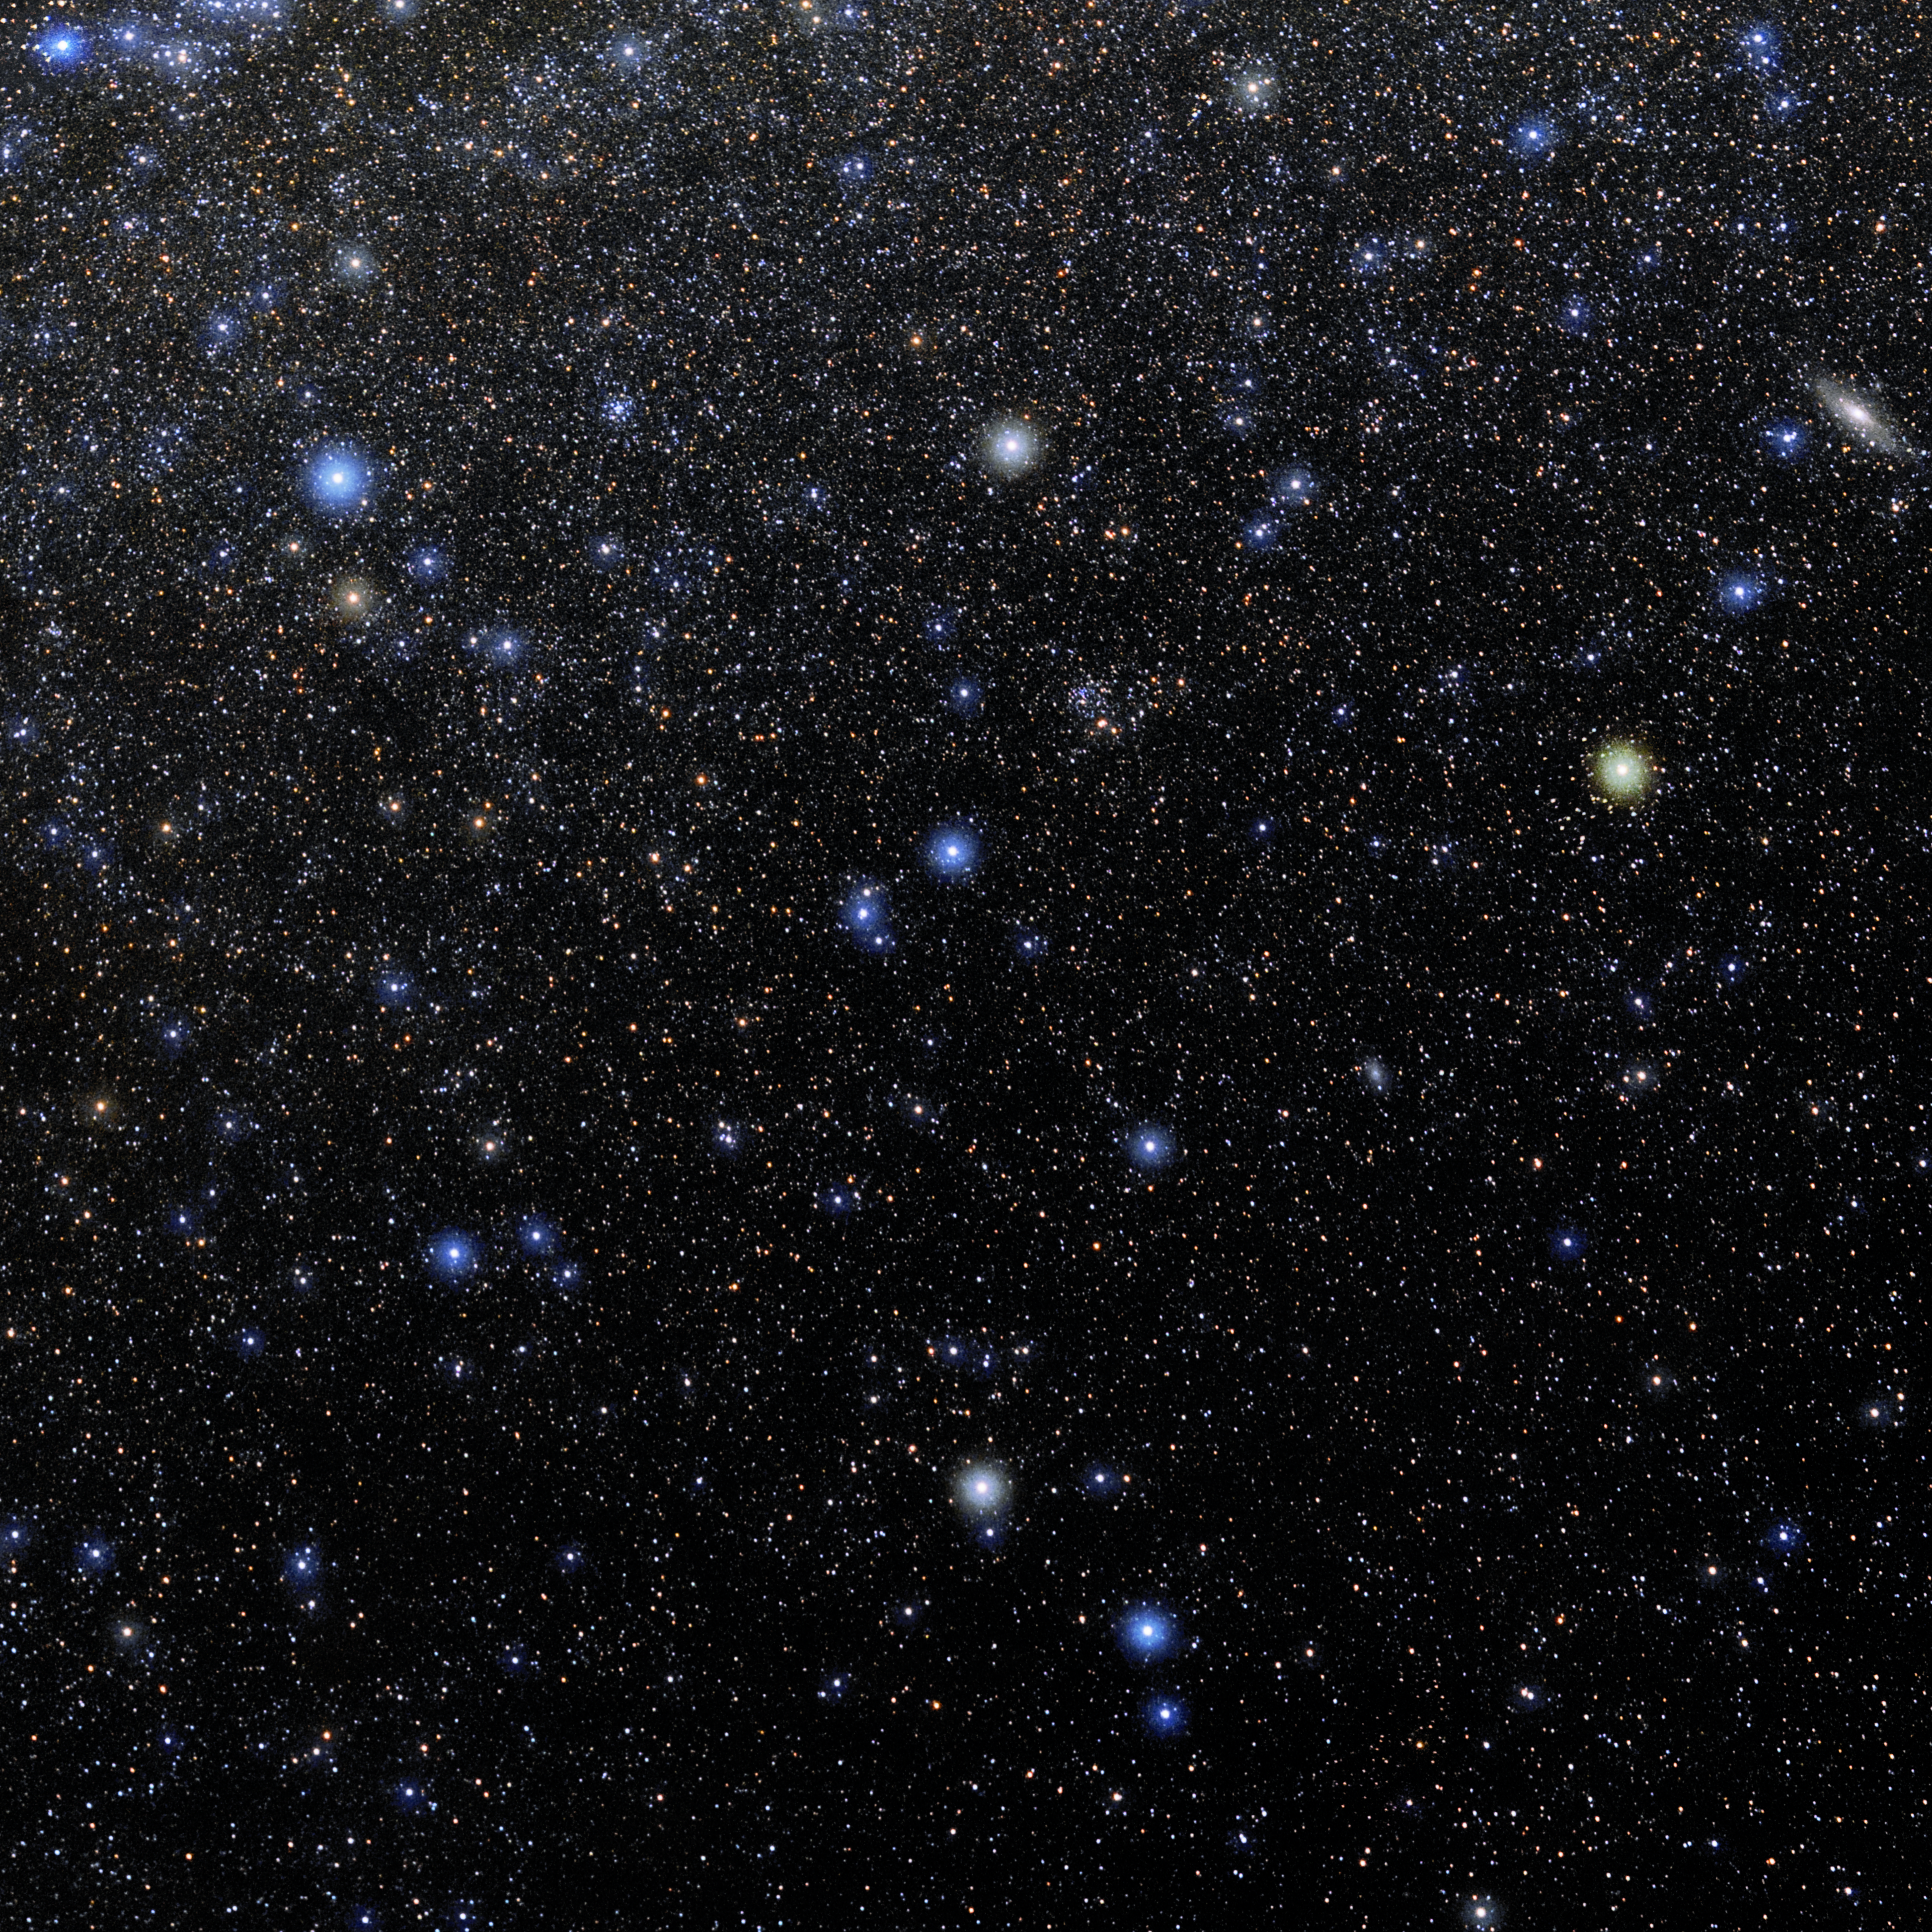

Triangulum

Photo of the constellation Triangulum produced by NOIRLab in collaboration with Eckhard Slawik, a German astrophotographer. Here is the annotated version.

Credit: E. Slawik/NOIRLab/NSF/AURA/M. Zamani